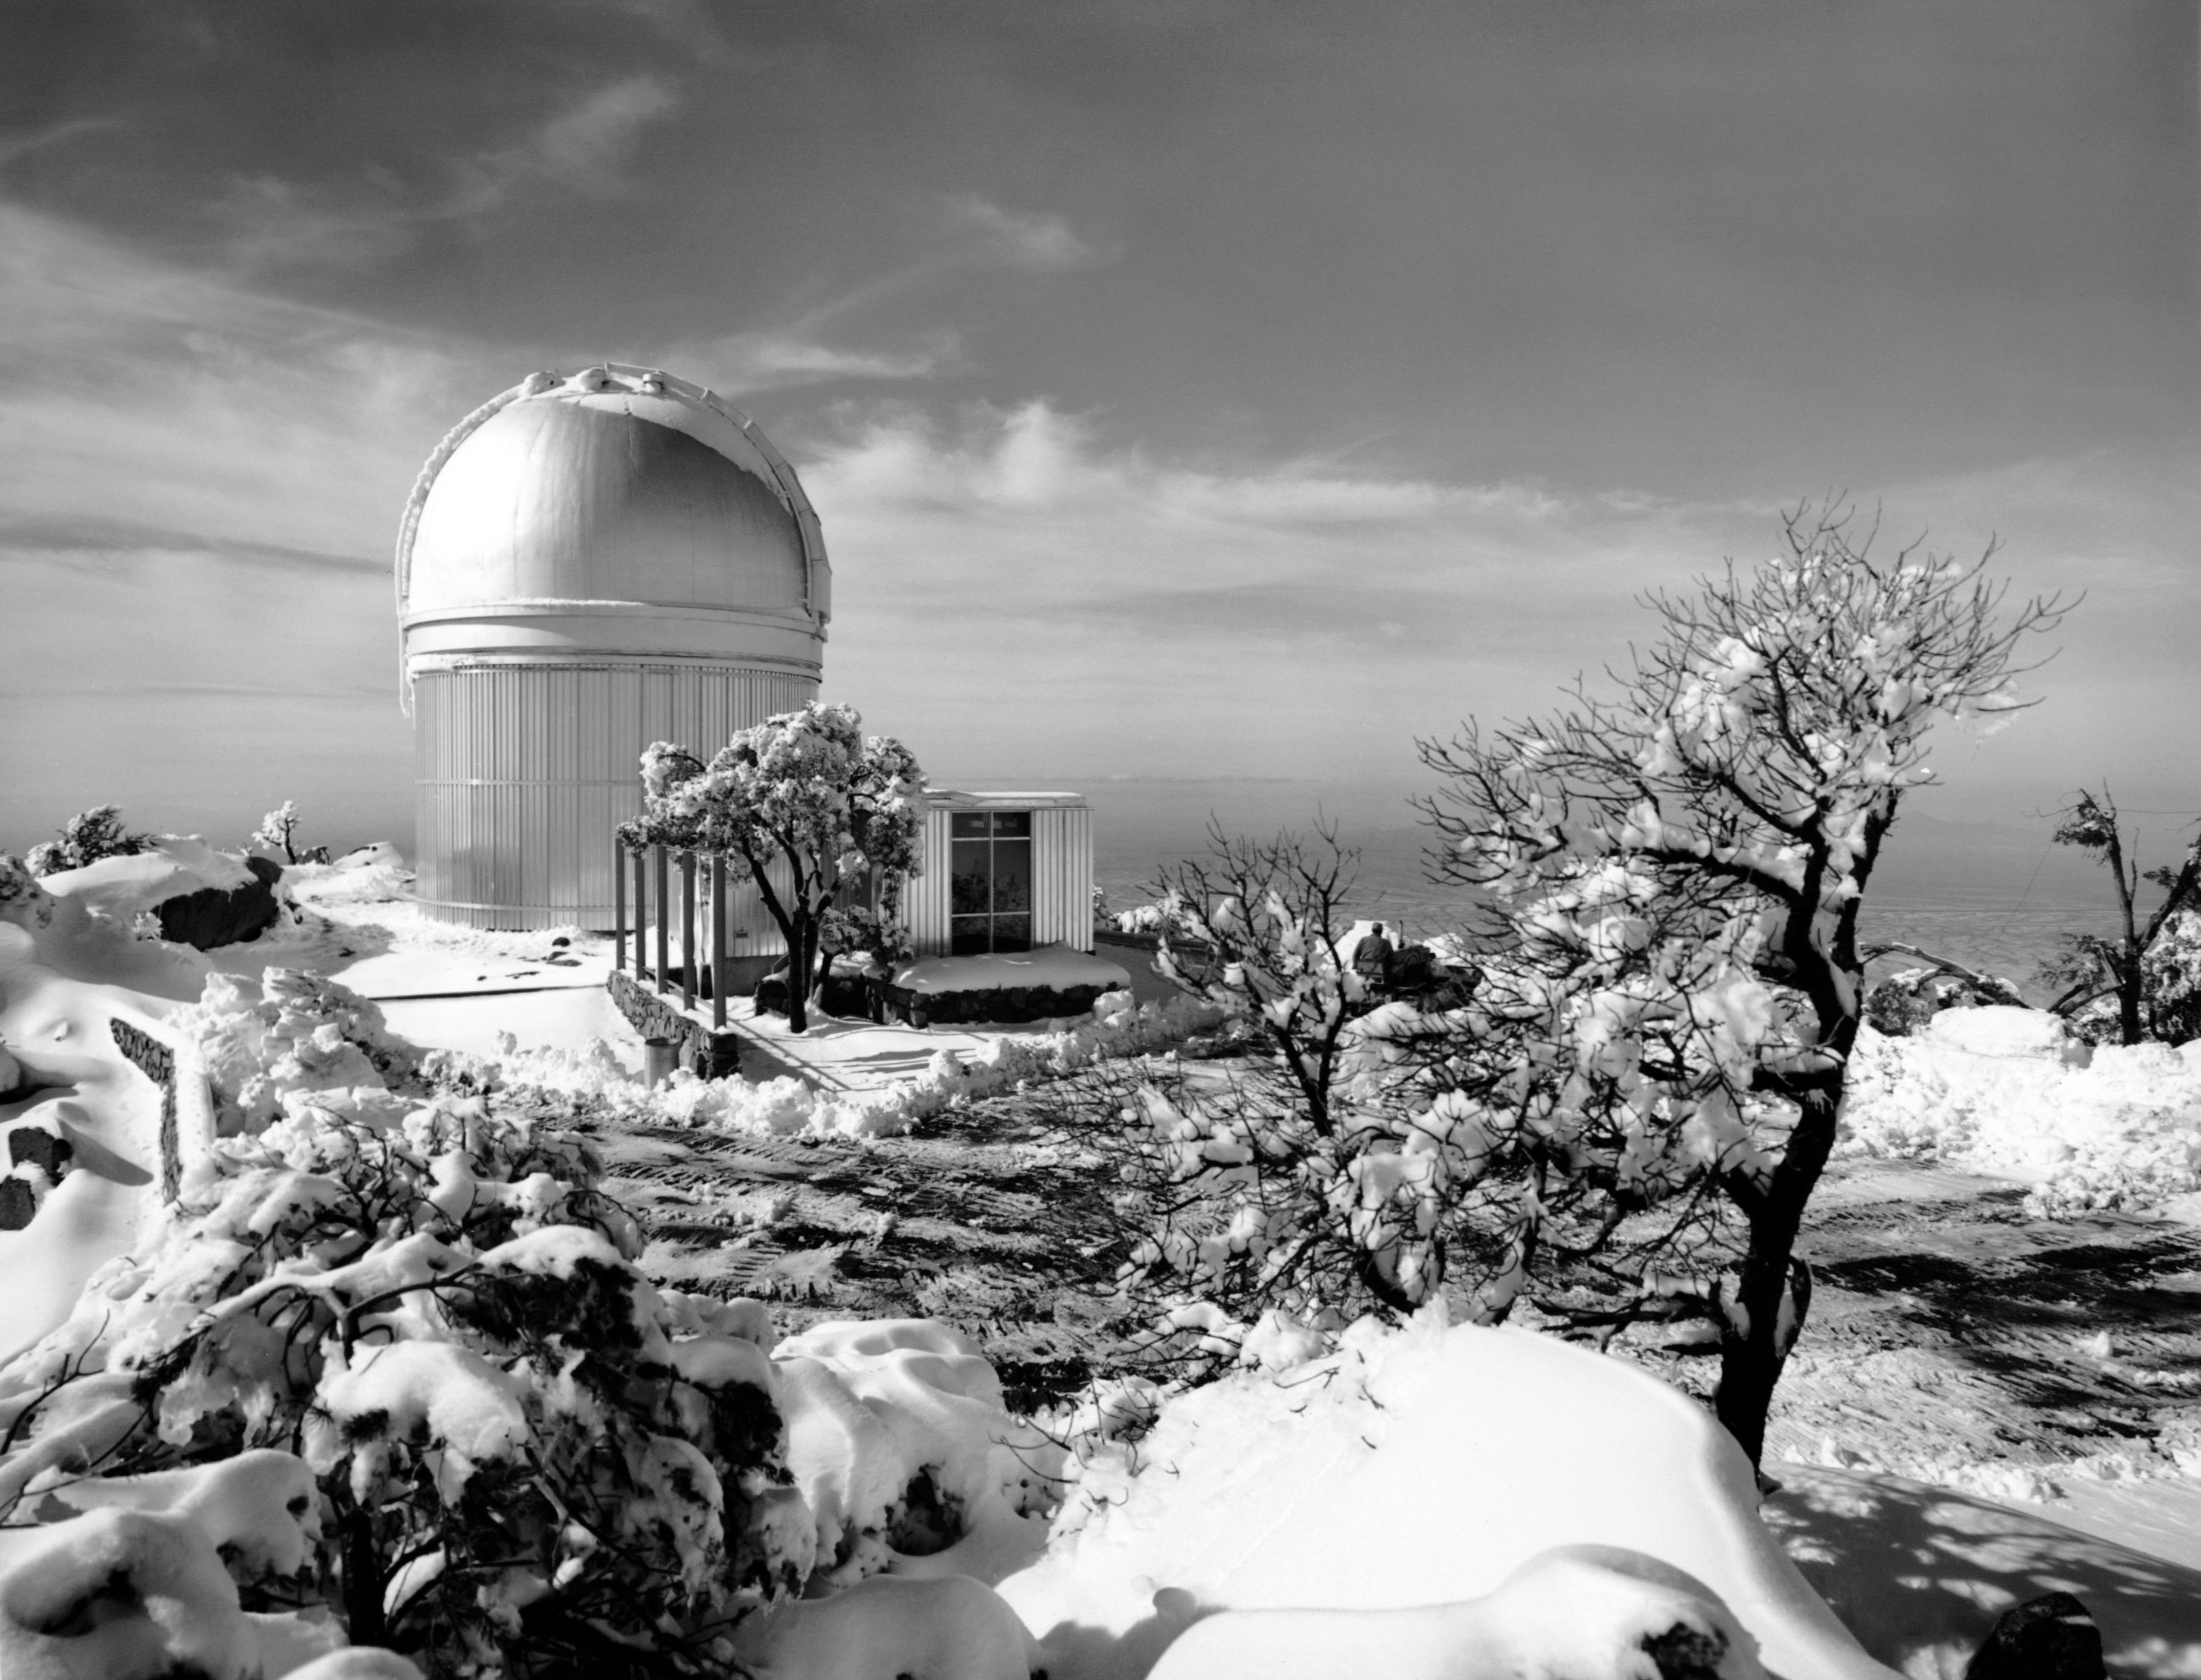

A Snowy Day at Kitt Peak

This vintage photo shows an uncommon - but not unusual - phenomenon for NSF Kitt Peak National Observatory: a thin blanket of snow.

This image is part of NSF NOIRLab’s historical archives.

Credit: KPNO/NOIRLab/AURA/NSF